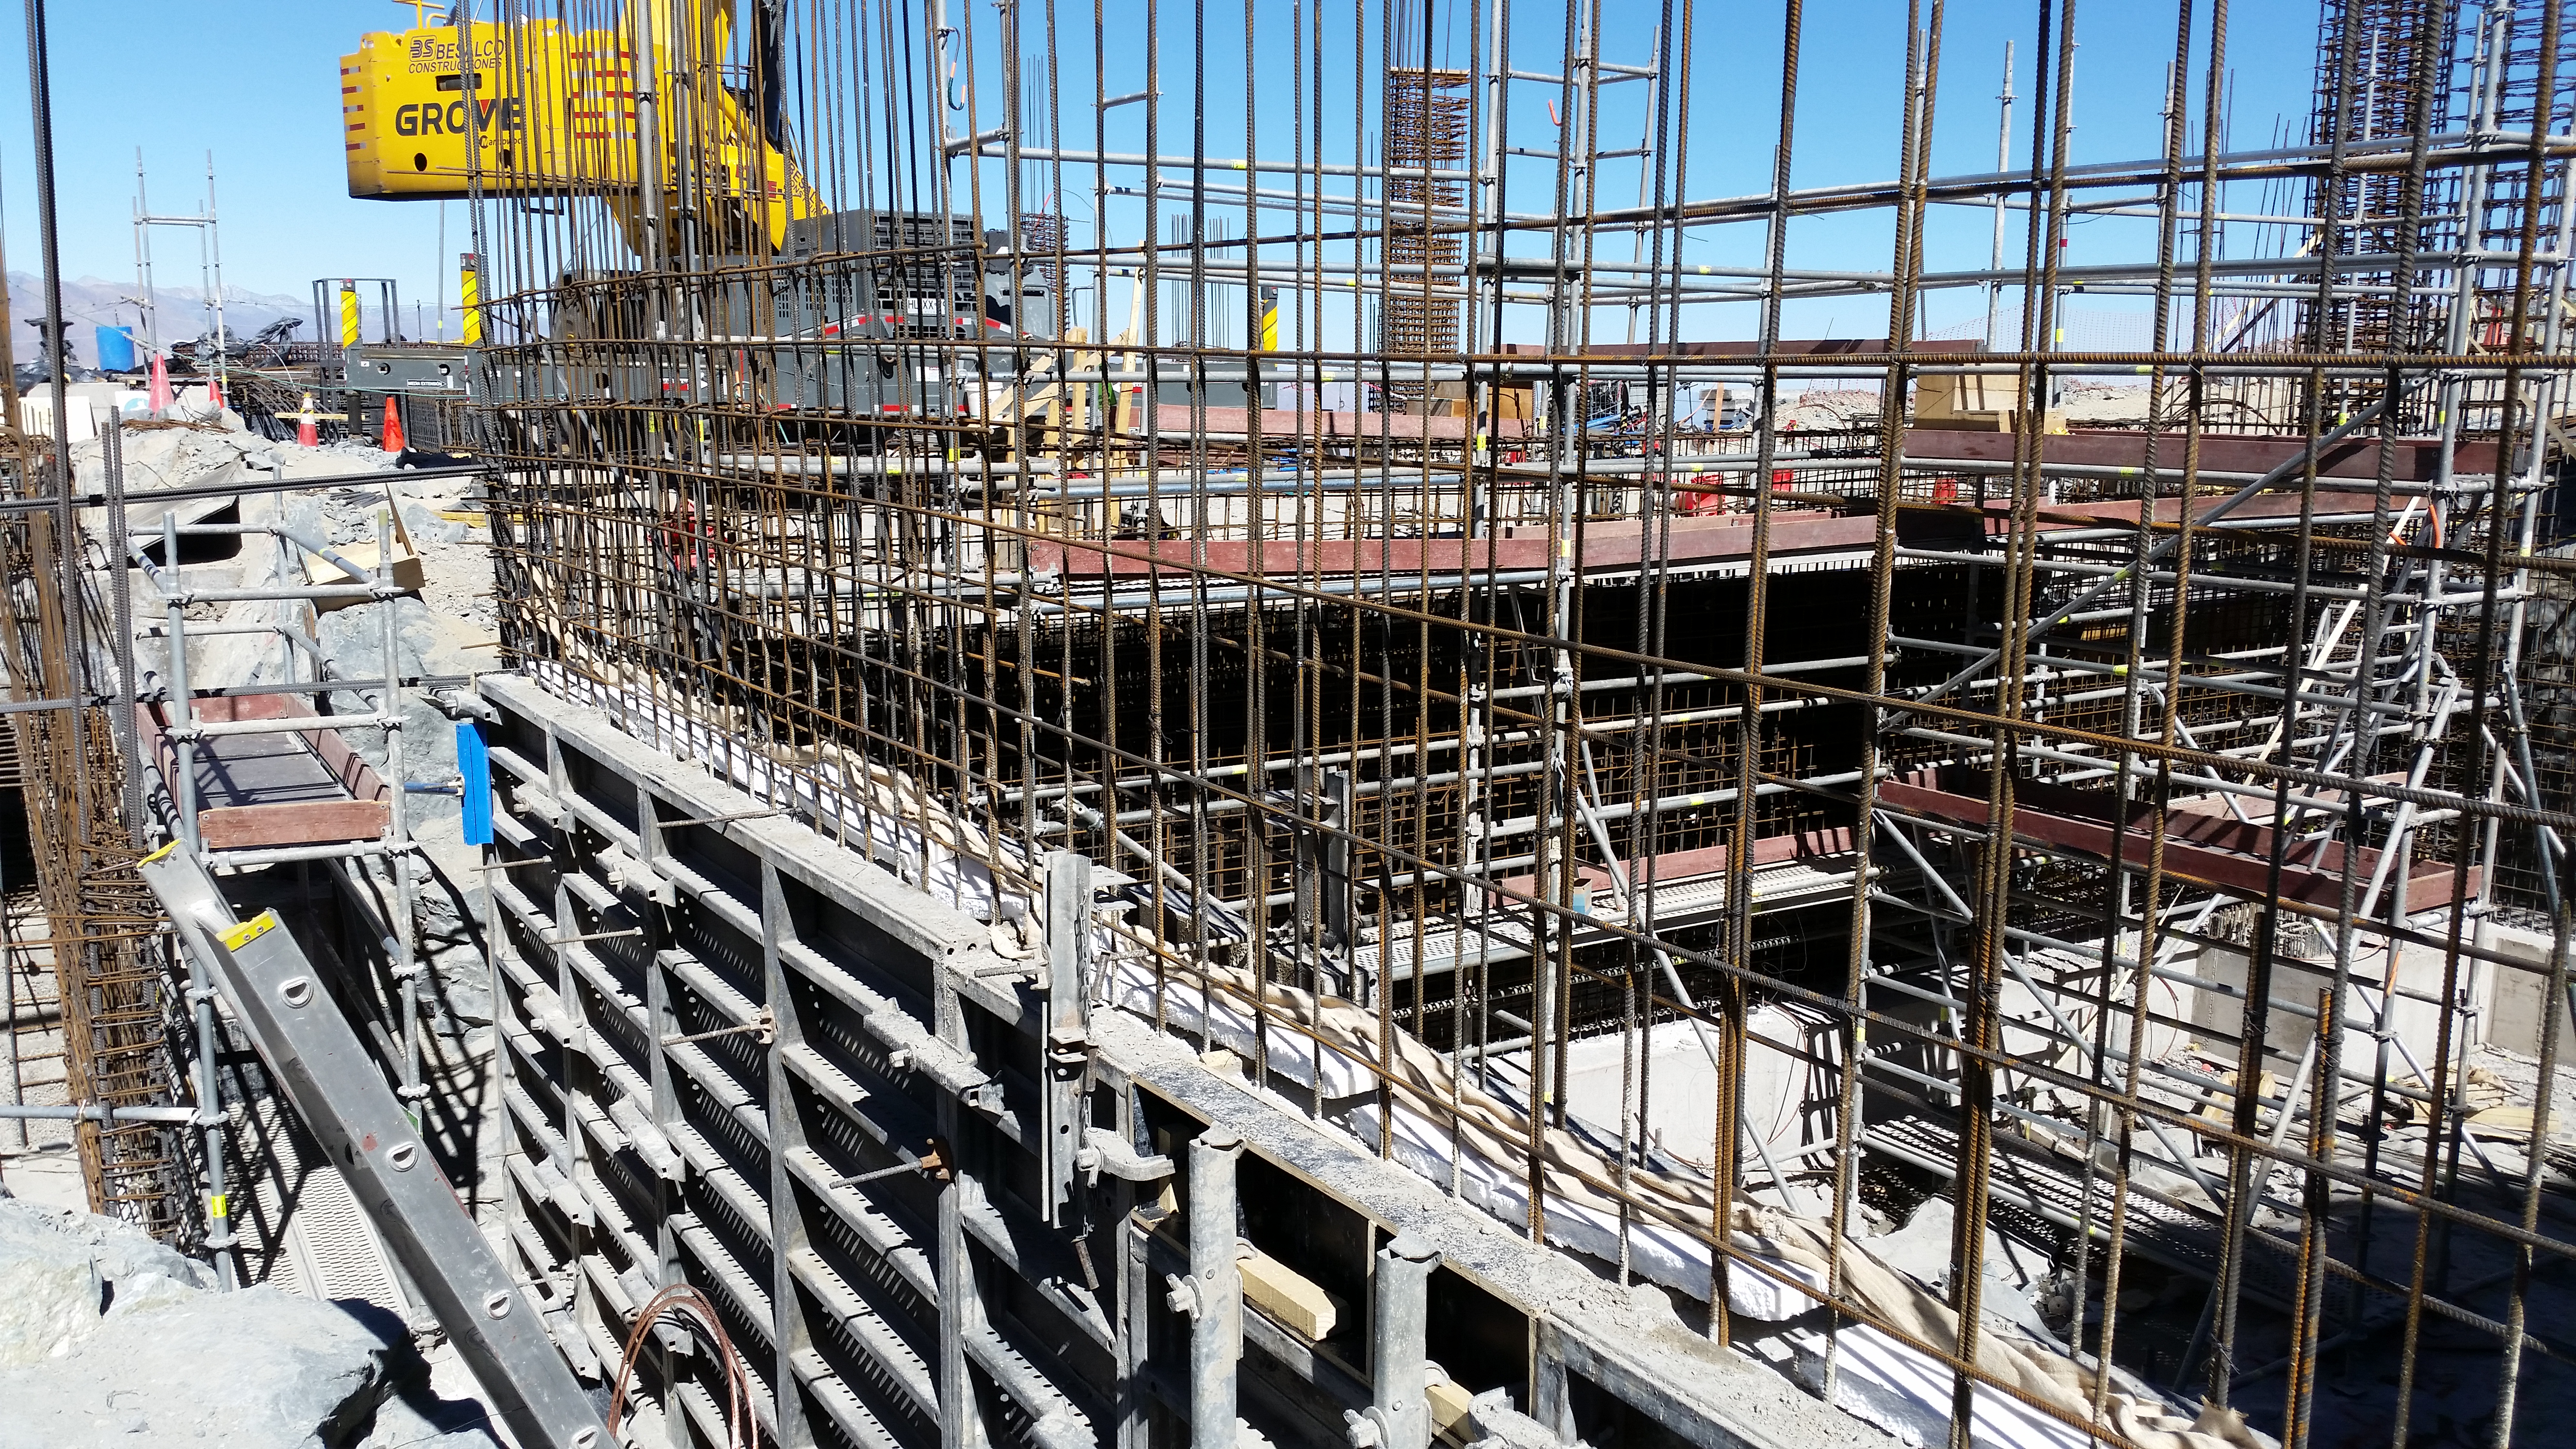

Elevator shaft

Elevator shaft

Credit: Rubin Observatory/NSF/AURA